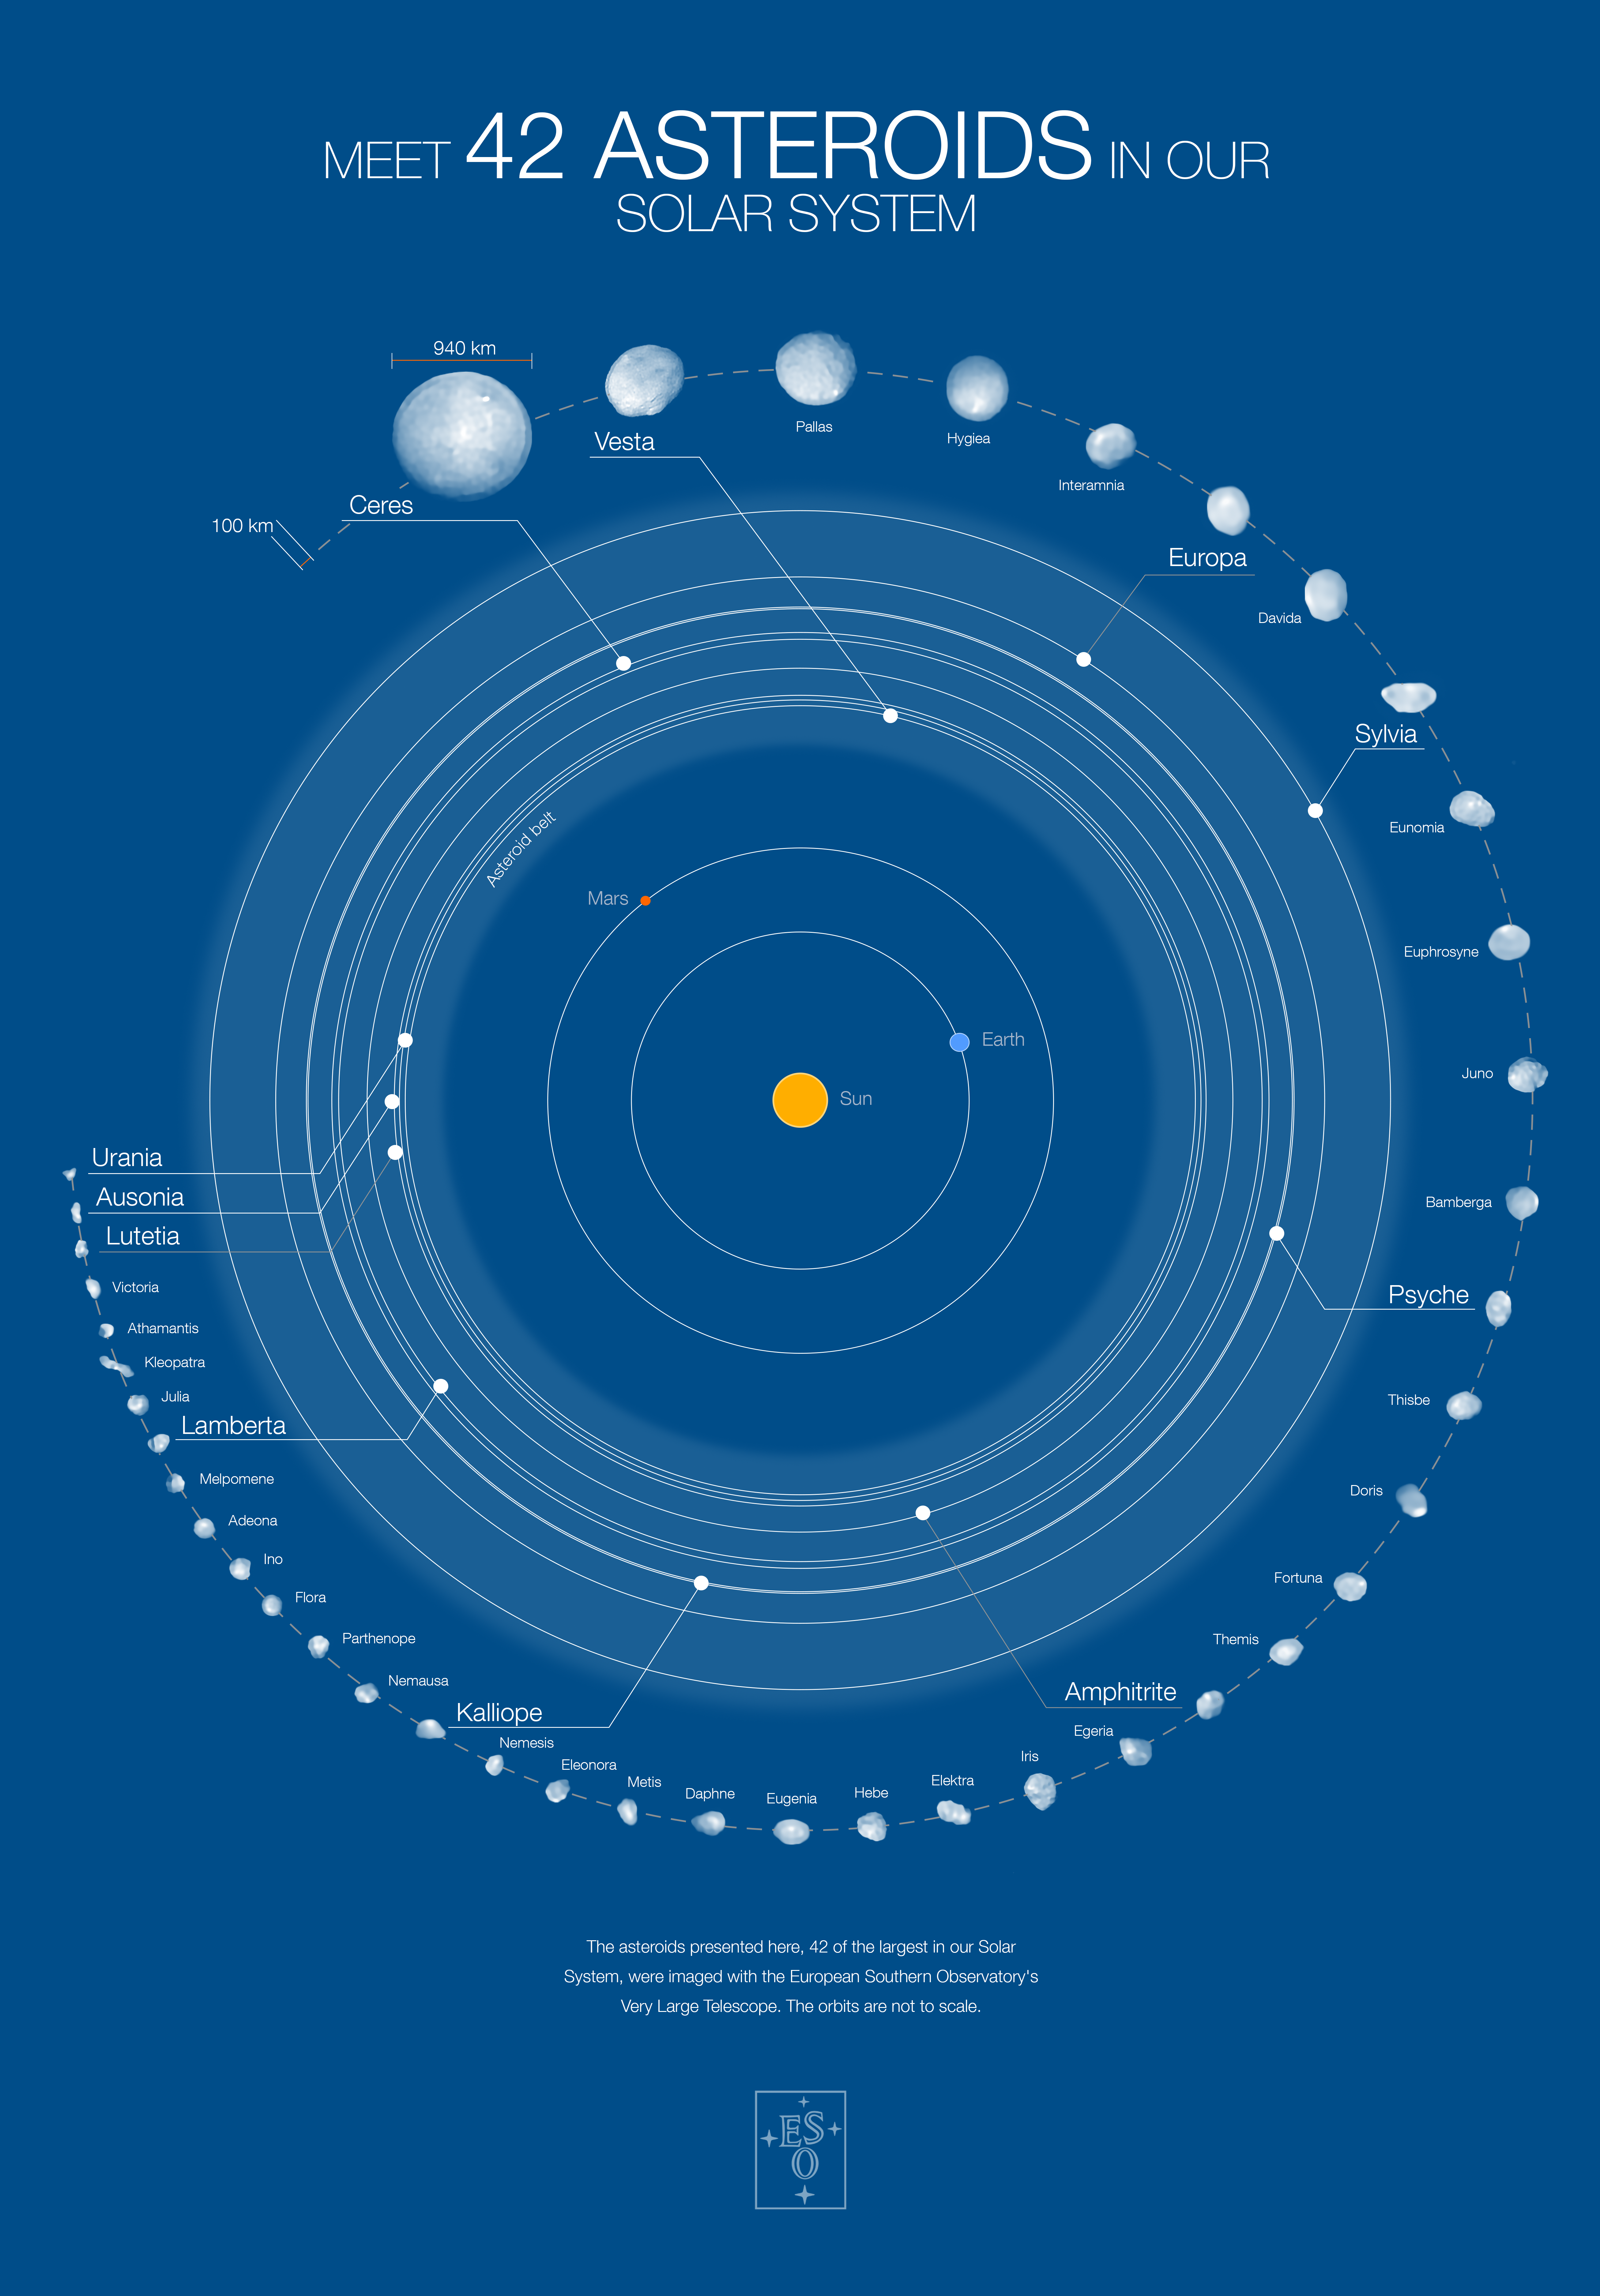

Poster of 42 asteroids in our Solar System and their orbits (blue background)

This poster shows 42 of the largest objects in the asteroid belt, located between Mars and Jupiter (orbits not to scale). The images in the outermost circle of this infographic have been captured with the Spectro-Polarimetric High-contrast Exoplanet REsearch (SPHERE) instrument on ESO’s Very Large Telescope. The asteroid sample features 39 objects larger than 100 kilometres in diameter, including 20 larger than 200 kilometres. The poster highlights a few of the objects, including Ceres (the largest asteroid in the belt), Urania (the smallest one imaged), Kalliope (the densest imaged) and Lutetia, which was visited by the European Space Agency’s Rosetta mission.

You can buy this poster on the ESOshop.

Credit: ESO/M. Kornmesser/Vernazza et al./MISTRAL algorithm (ONERA/CNRS)